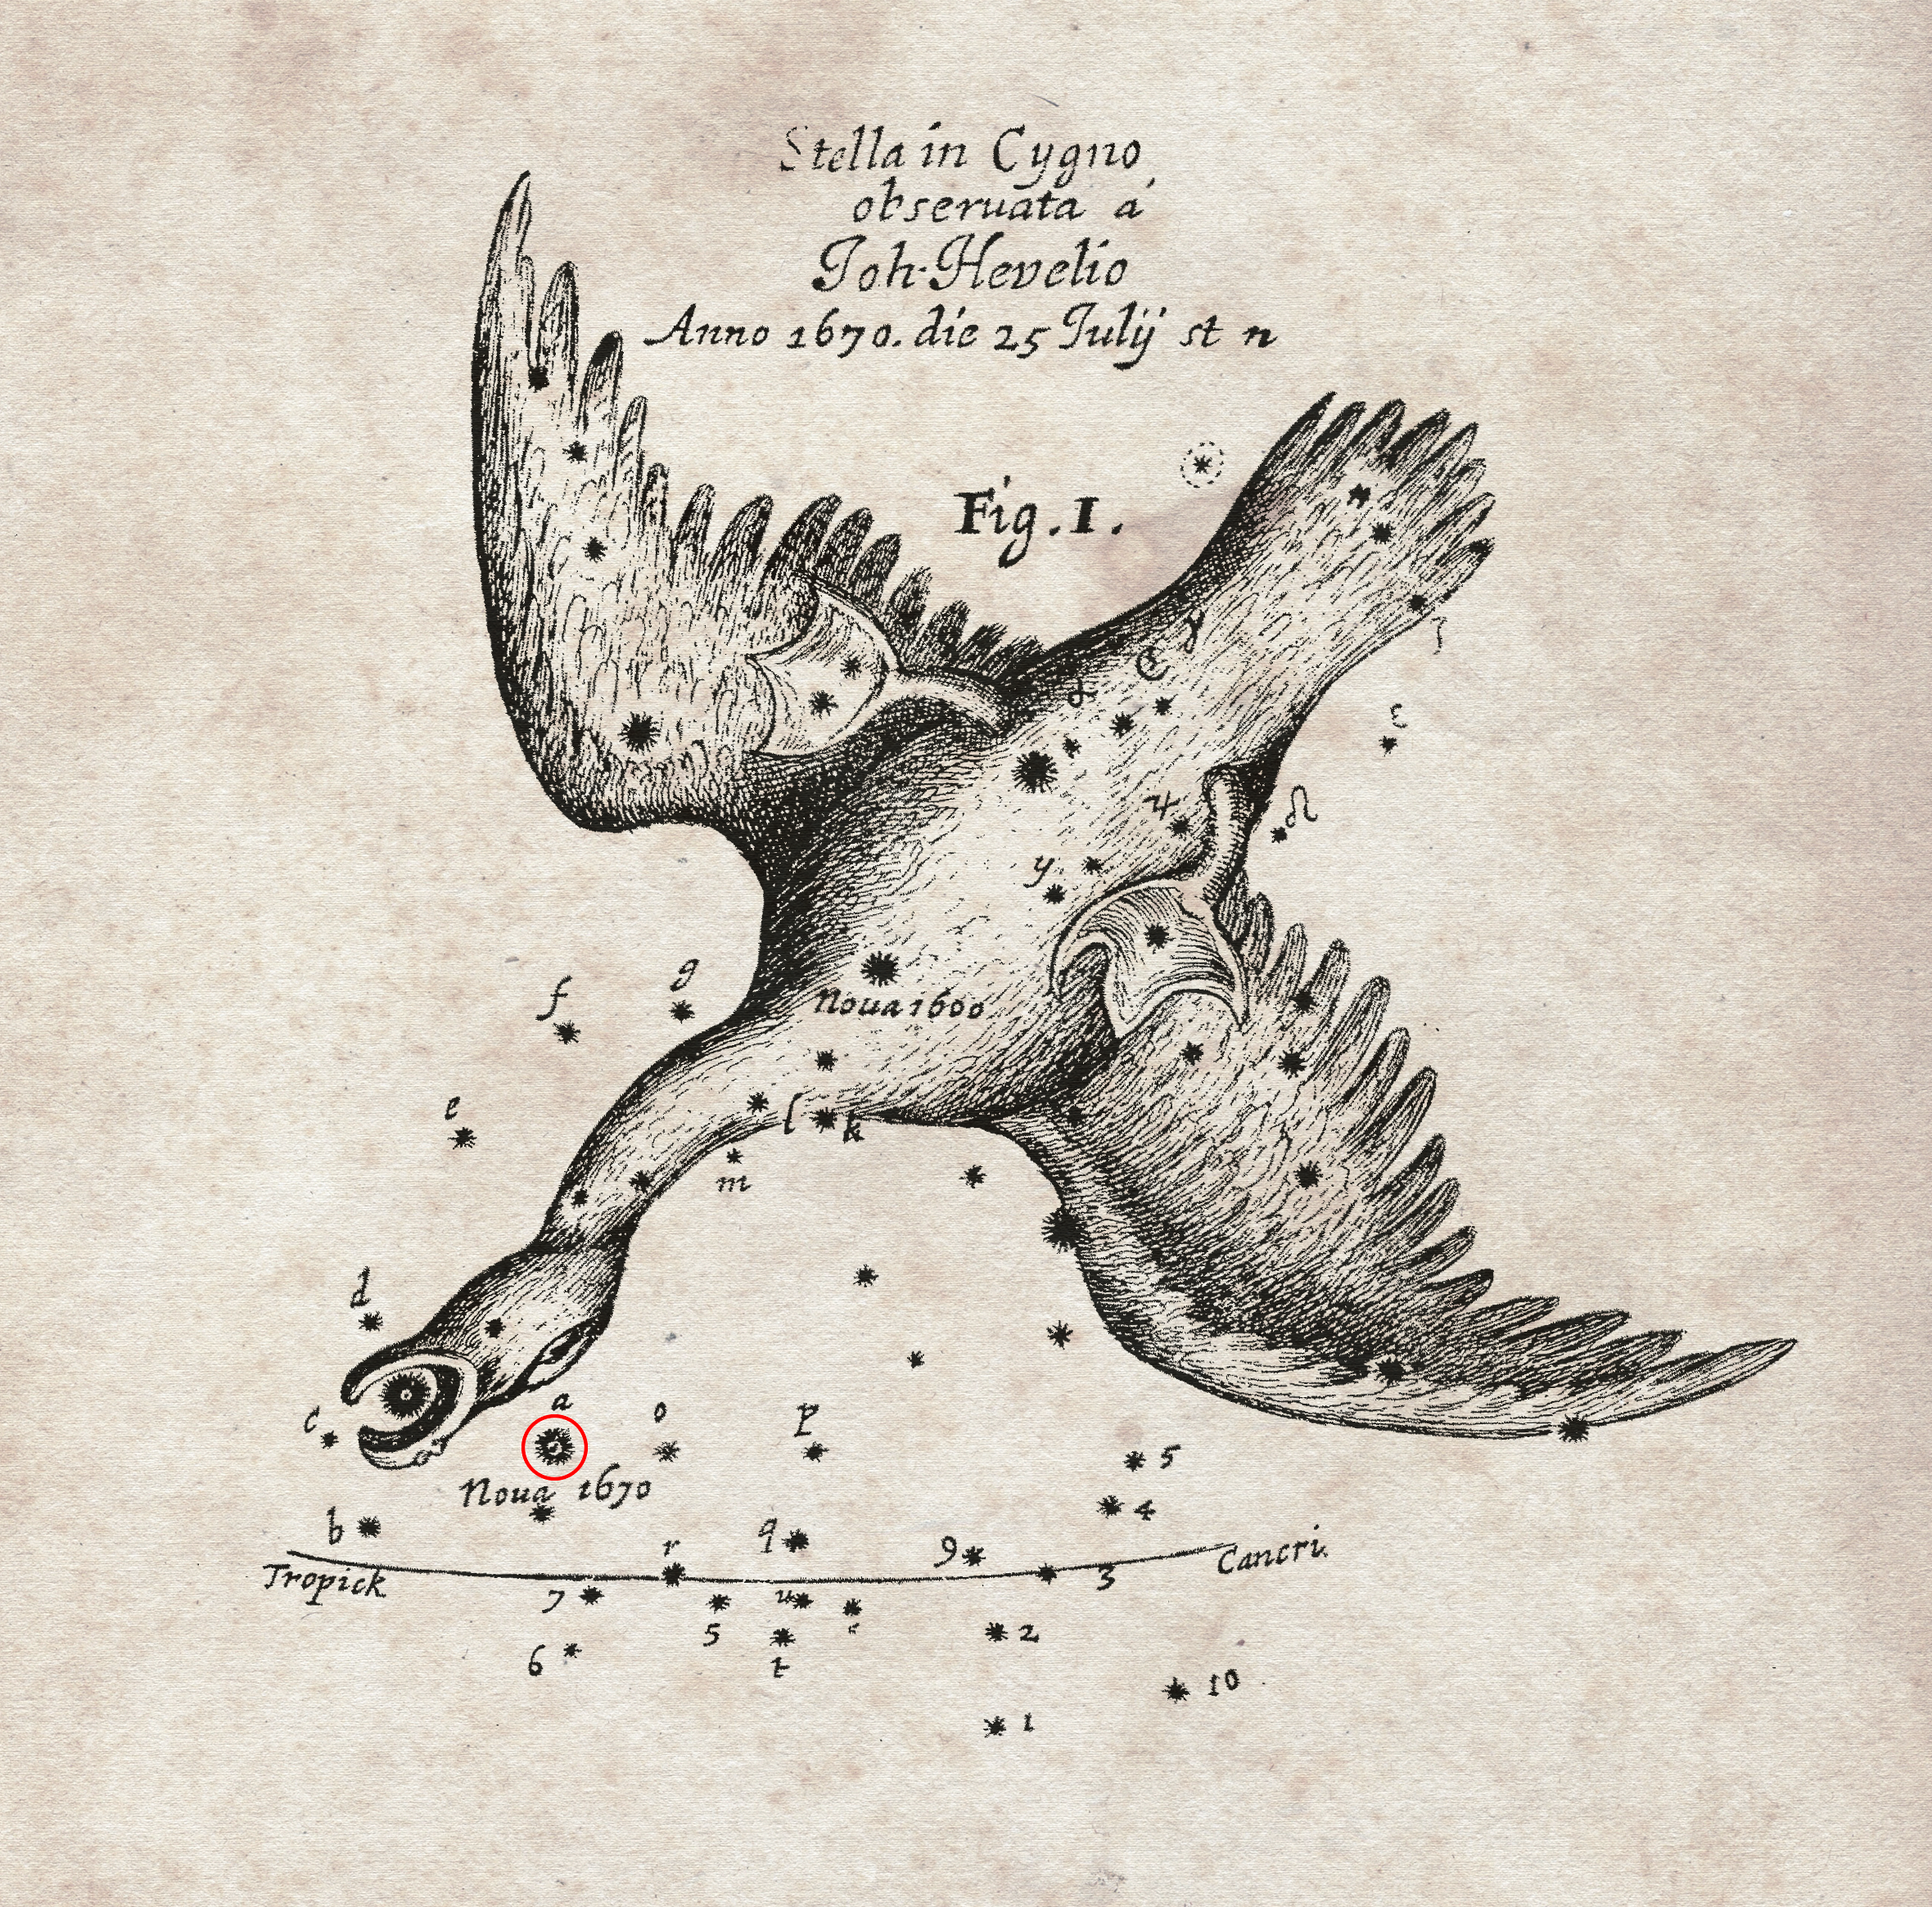

The nova of 1670 recorded by Hevelius

This chart of the position of a nova (marked in red) that appeared in the year 1670 was recorded by the famous astronomer Hevelius and was published by the Royal Society in England in their journal Philosophical Transactions.

New observations made with APEX and other telescopes have now revealed that the star that European astronomers saw was not a nova, but a much rarer, violent breed of stellar collision. It was spectacular enough to be easily seen with the naked eye during its first outburst, but the traces it left were so faint that very careful analysis using submillimetre telescopes was needed before the mystery could finally be unravelled more than 340 years later.

Credit: Royal Society